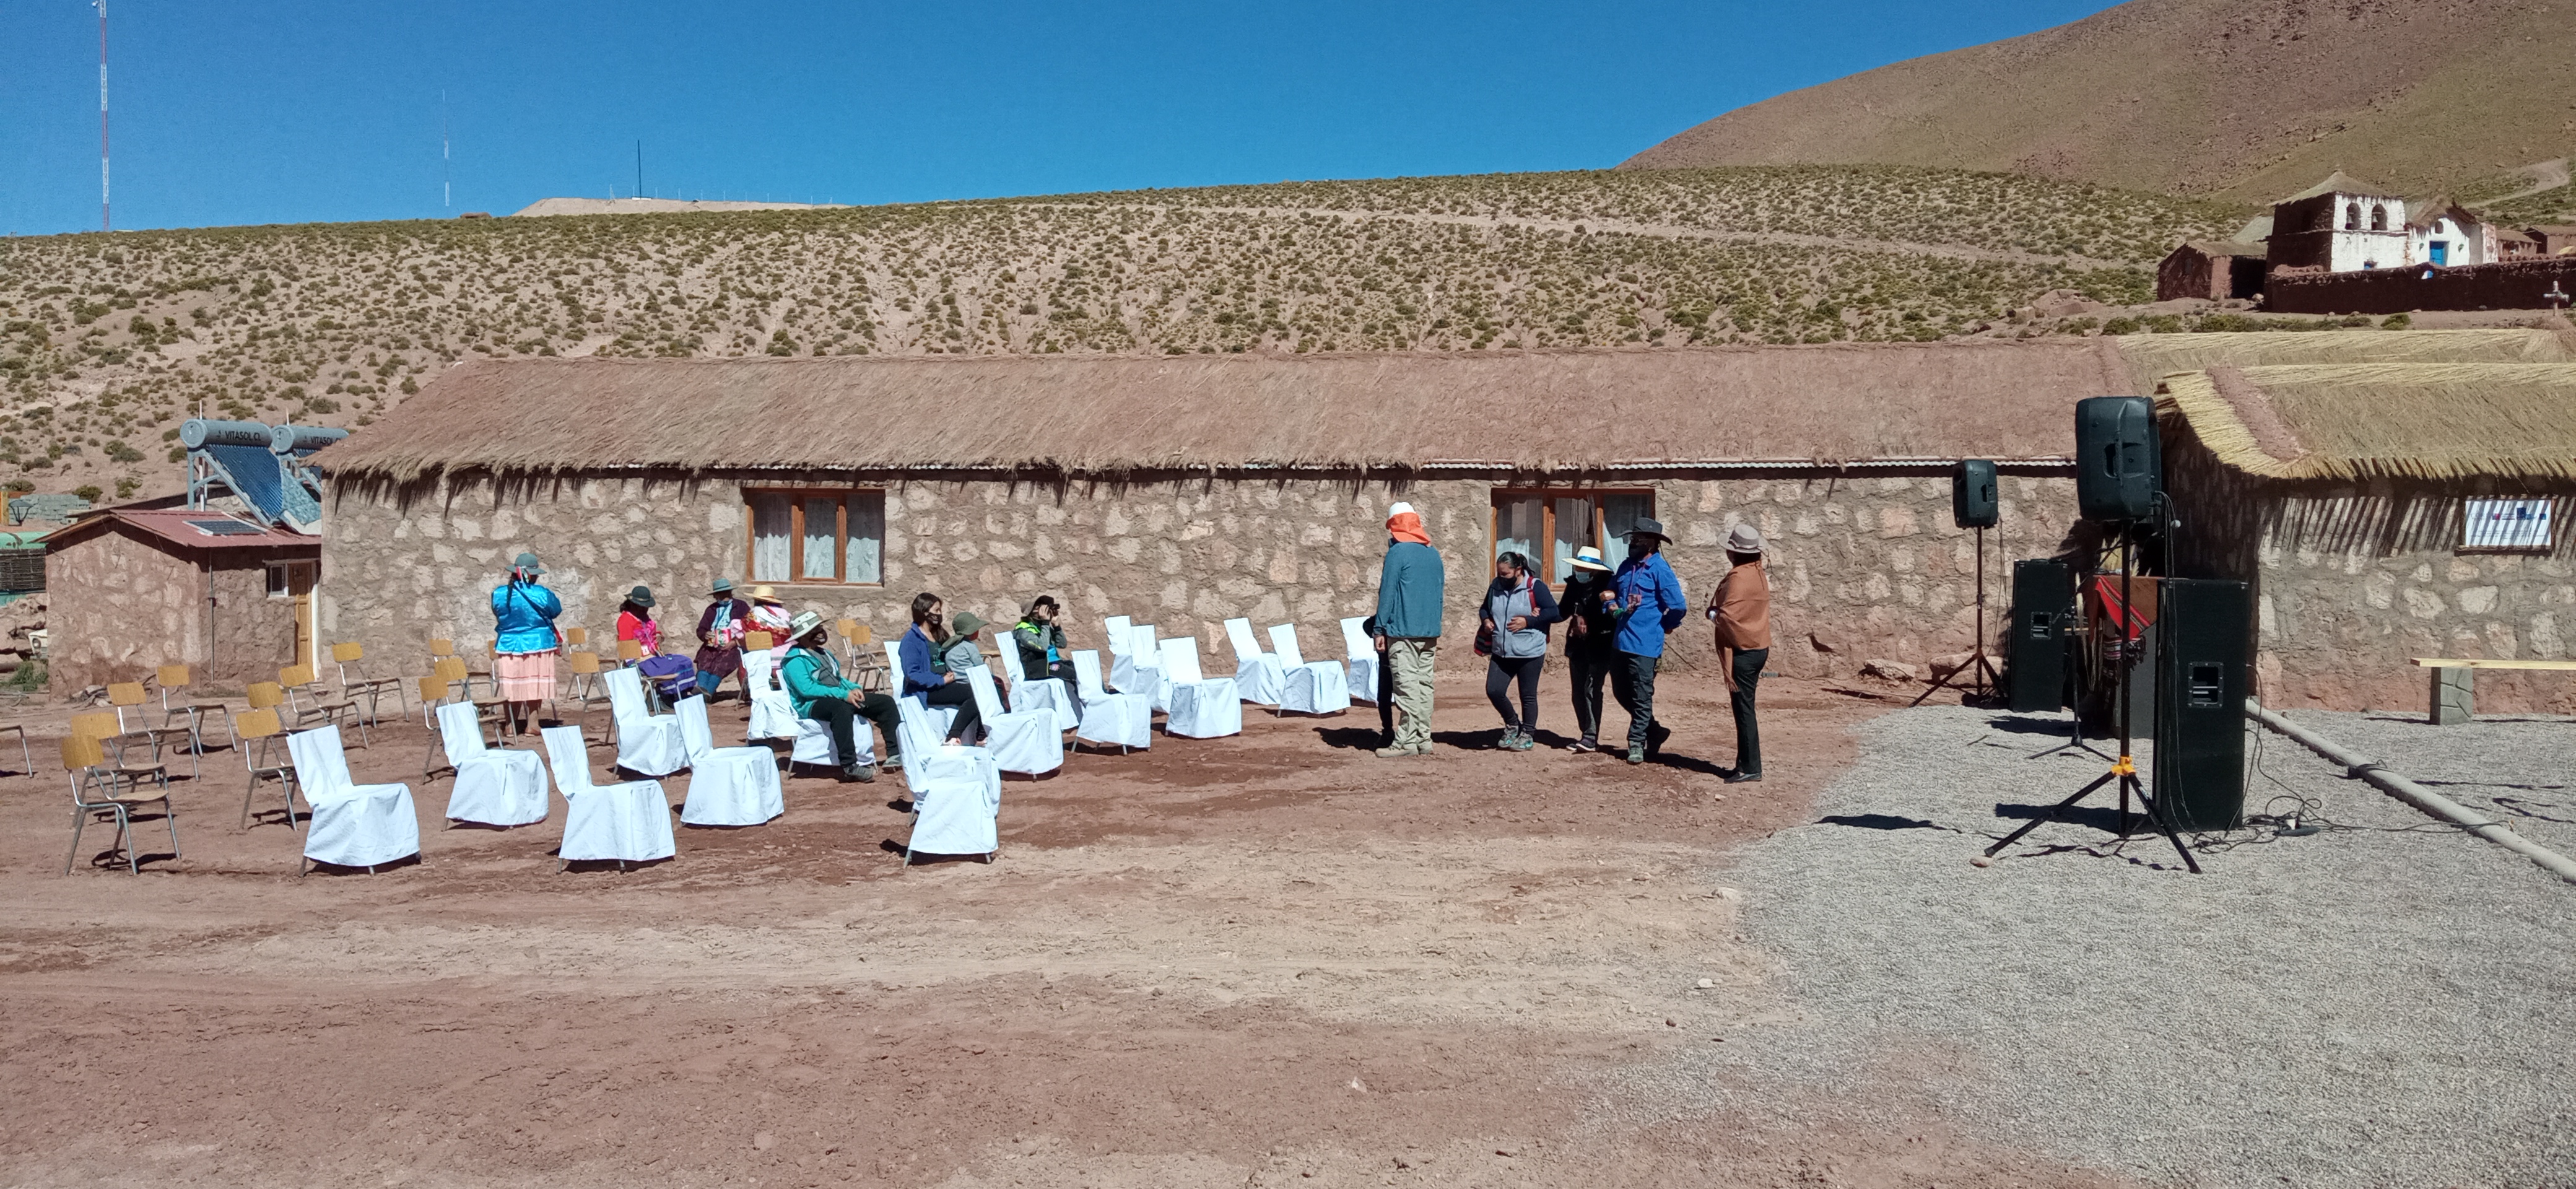

Children's playgrounds

On November 27th, the "Children's playgrounds" were inaugurated by Machuca's indigenous community in Machuca town.

@Danilo-Vidal

Credit: ALMA (ESO/NAOJ/NRAO)